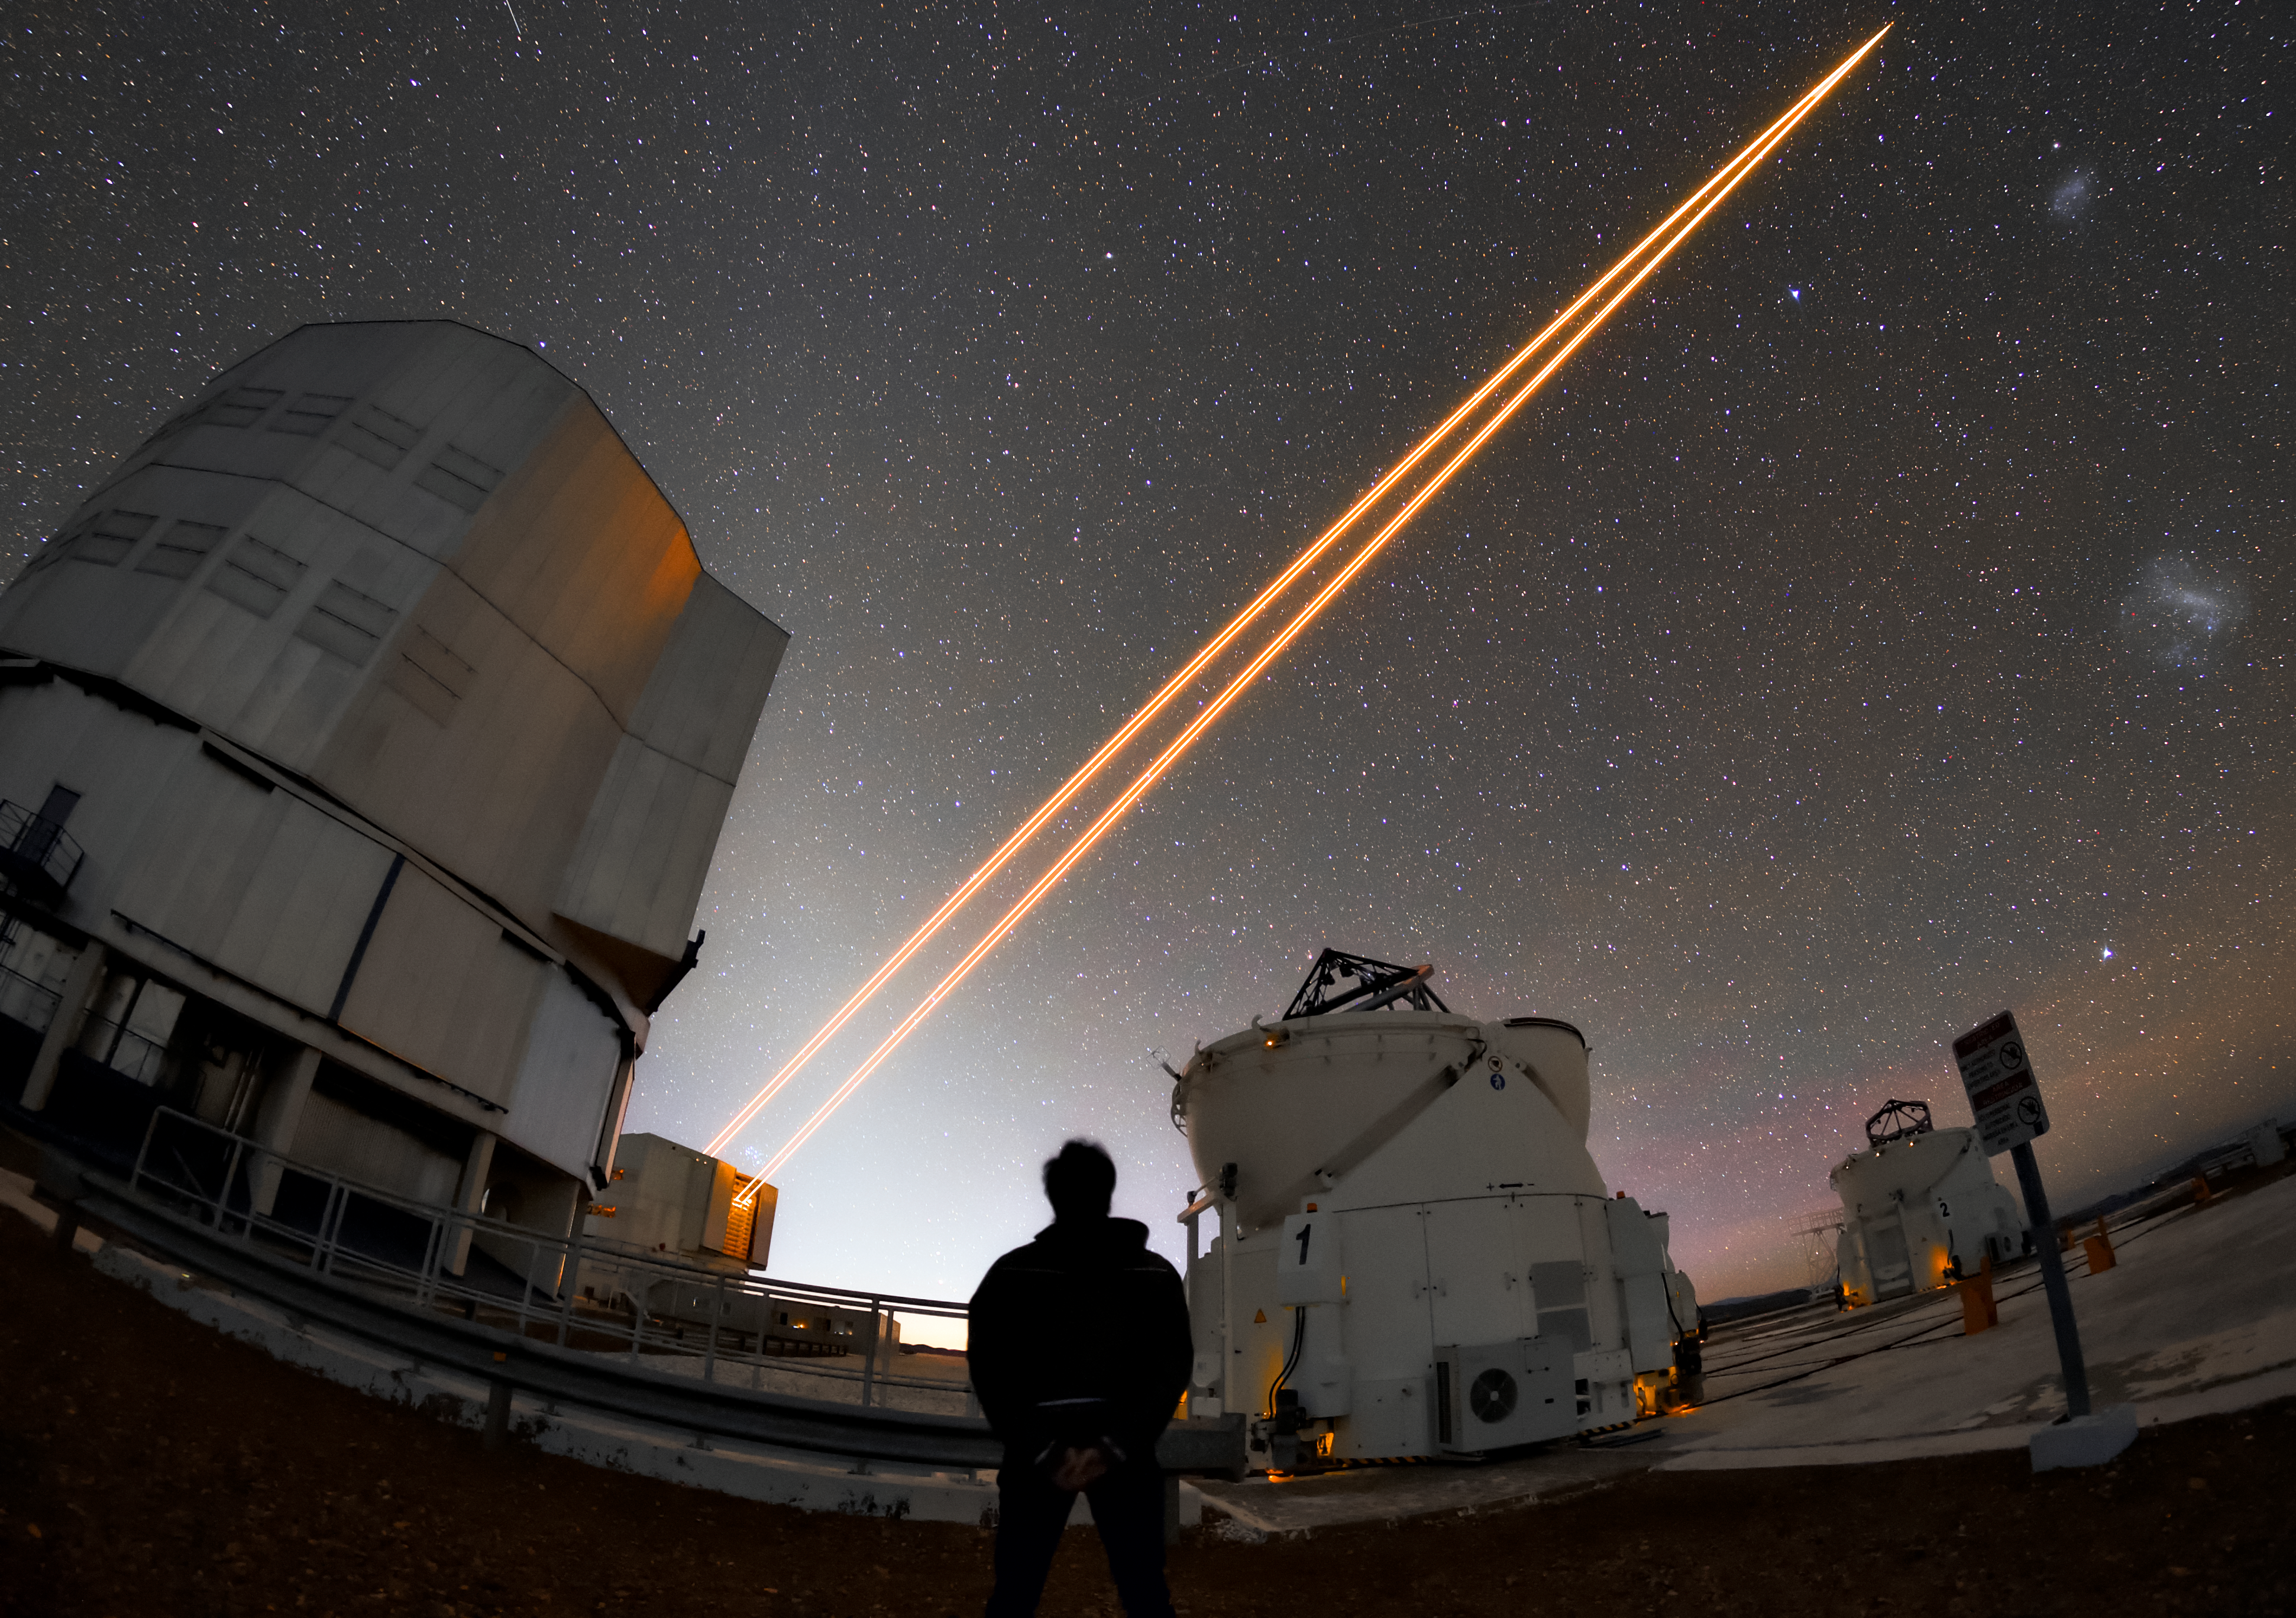

Among the telescopes

The VLT in operation at Paranal. The VLT comprises four Unit Telescopes and four Auxiliary Telescopes. All the unit telescopes have meaningful names corresponding to astronomical objects in the Mapuche language. Here we can see UT1, Antu, (left foreground), UT4, Yepun, (left background) and two of the Auxiliary Telescopes on the right. Each of the unit telescopes has a mirror 8.2 metres in diameter and, when used together, the four telescopes have the mirror area of a 16-metre telescope, effectively making the VLT the largest optical telescope in the world. The Auxiliary Telescopes can be moved to different locations around the VLT and are dedicated to interferometry, which can sharpen the vision of the telescope.

Credit: ESO/Daniele Gasparri (www.astroatacama.com)